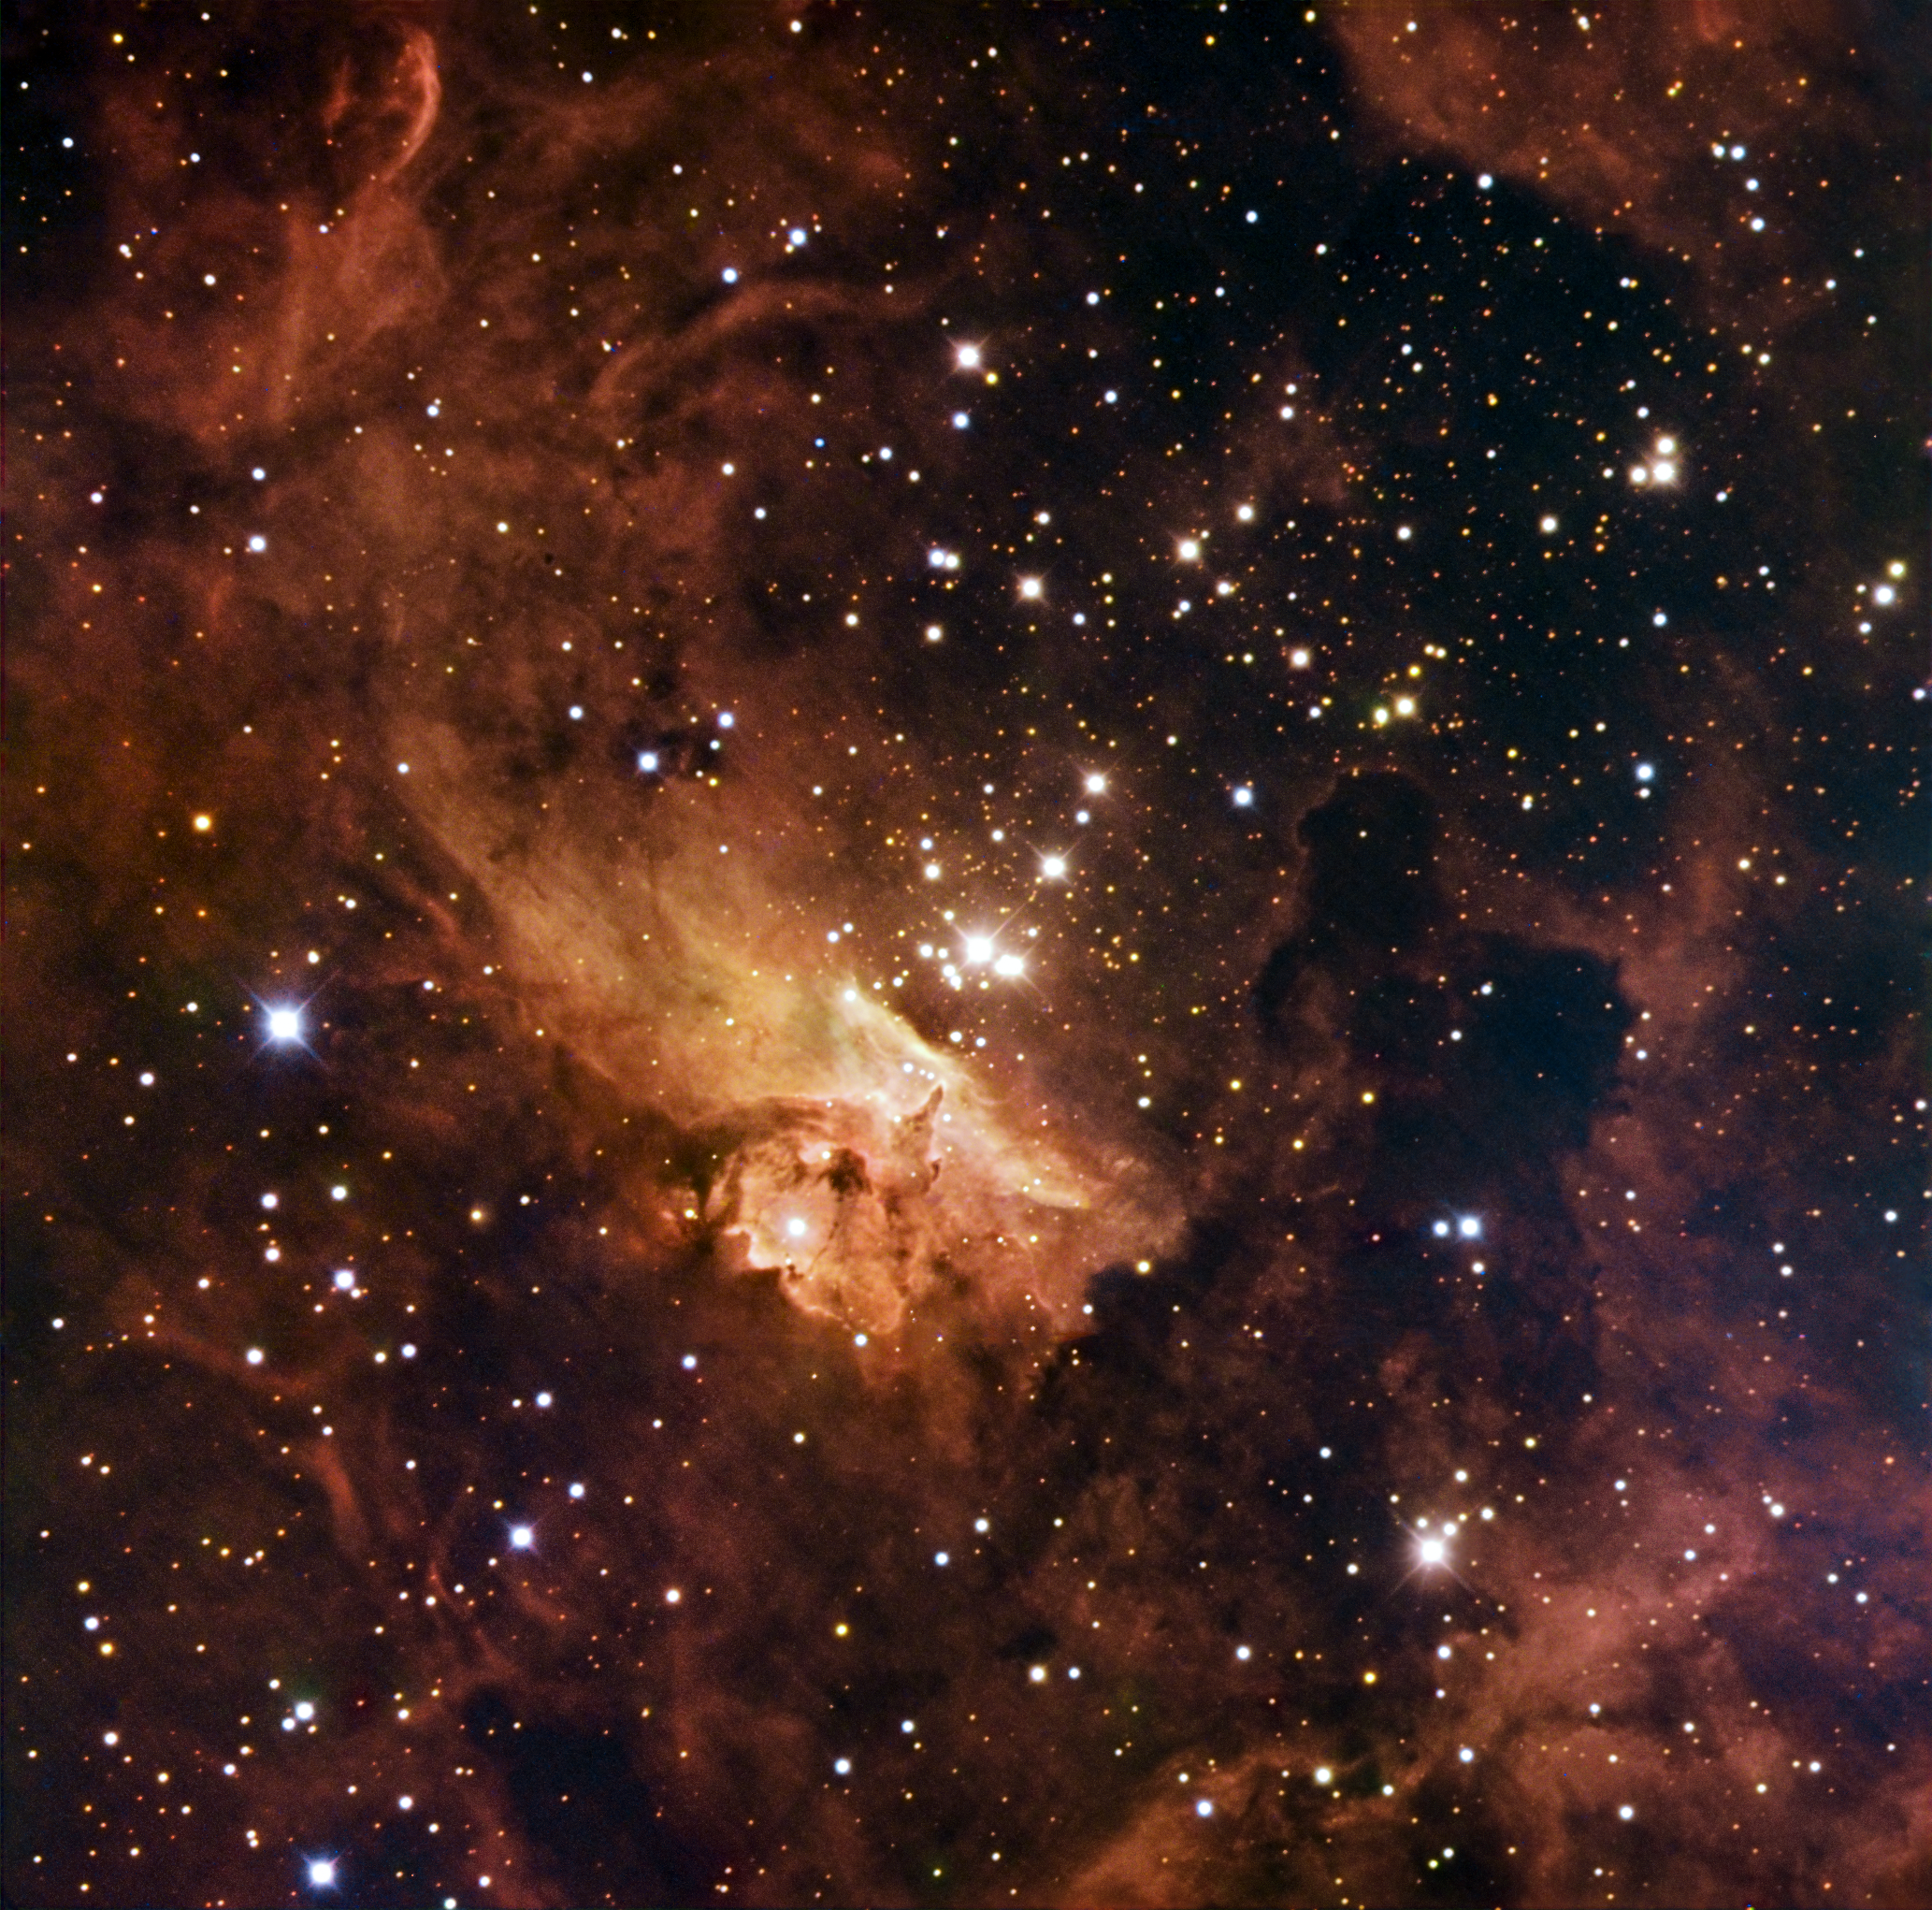

Stellar titans of Pismis 24

Home to some of the largest stars ever discovered, the open stellar cluster Pismis 24 blazes from the core of NGC 6357, a nebula in the constellation of Scorpius (the Scorpion). Several stars in the clusters weigh in at over 100 times the mass of the Sun, making them real monster stars. The strange shapes taken by the clouds are a result of the huge amount of blazing radiation emitted by these massive, hot stars. The gas and dust of the nebula hide huge baby stars in the nebula from telescopes observing in visible light, as well as adding to the hazy appearance of the image.

This image combines observations performed through three different filters in visible light (B, V, R) with the 1.5-metre Danish telescope at the ESO La Silla Observatory in Chile.

Credit: ESO/IDA/Danish 1.5 m/ R. Gendler, U.G. Jørgensen, J. Skottfelt, K. Harpsøe